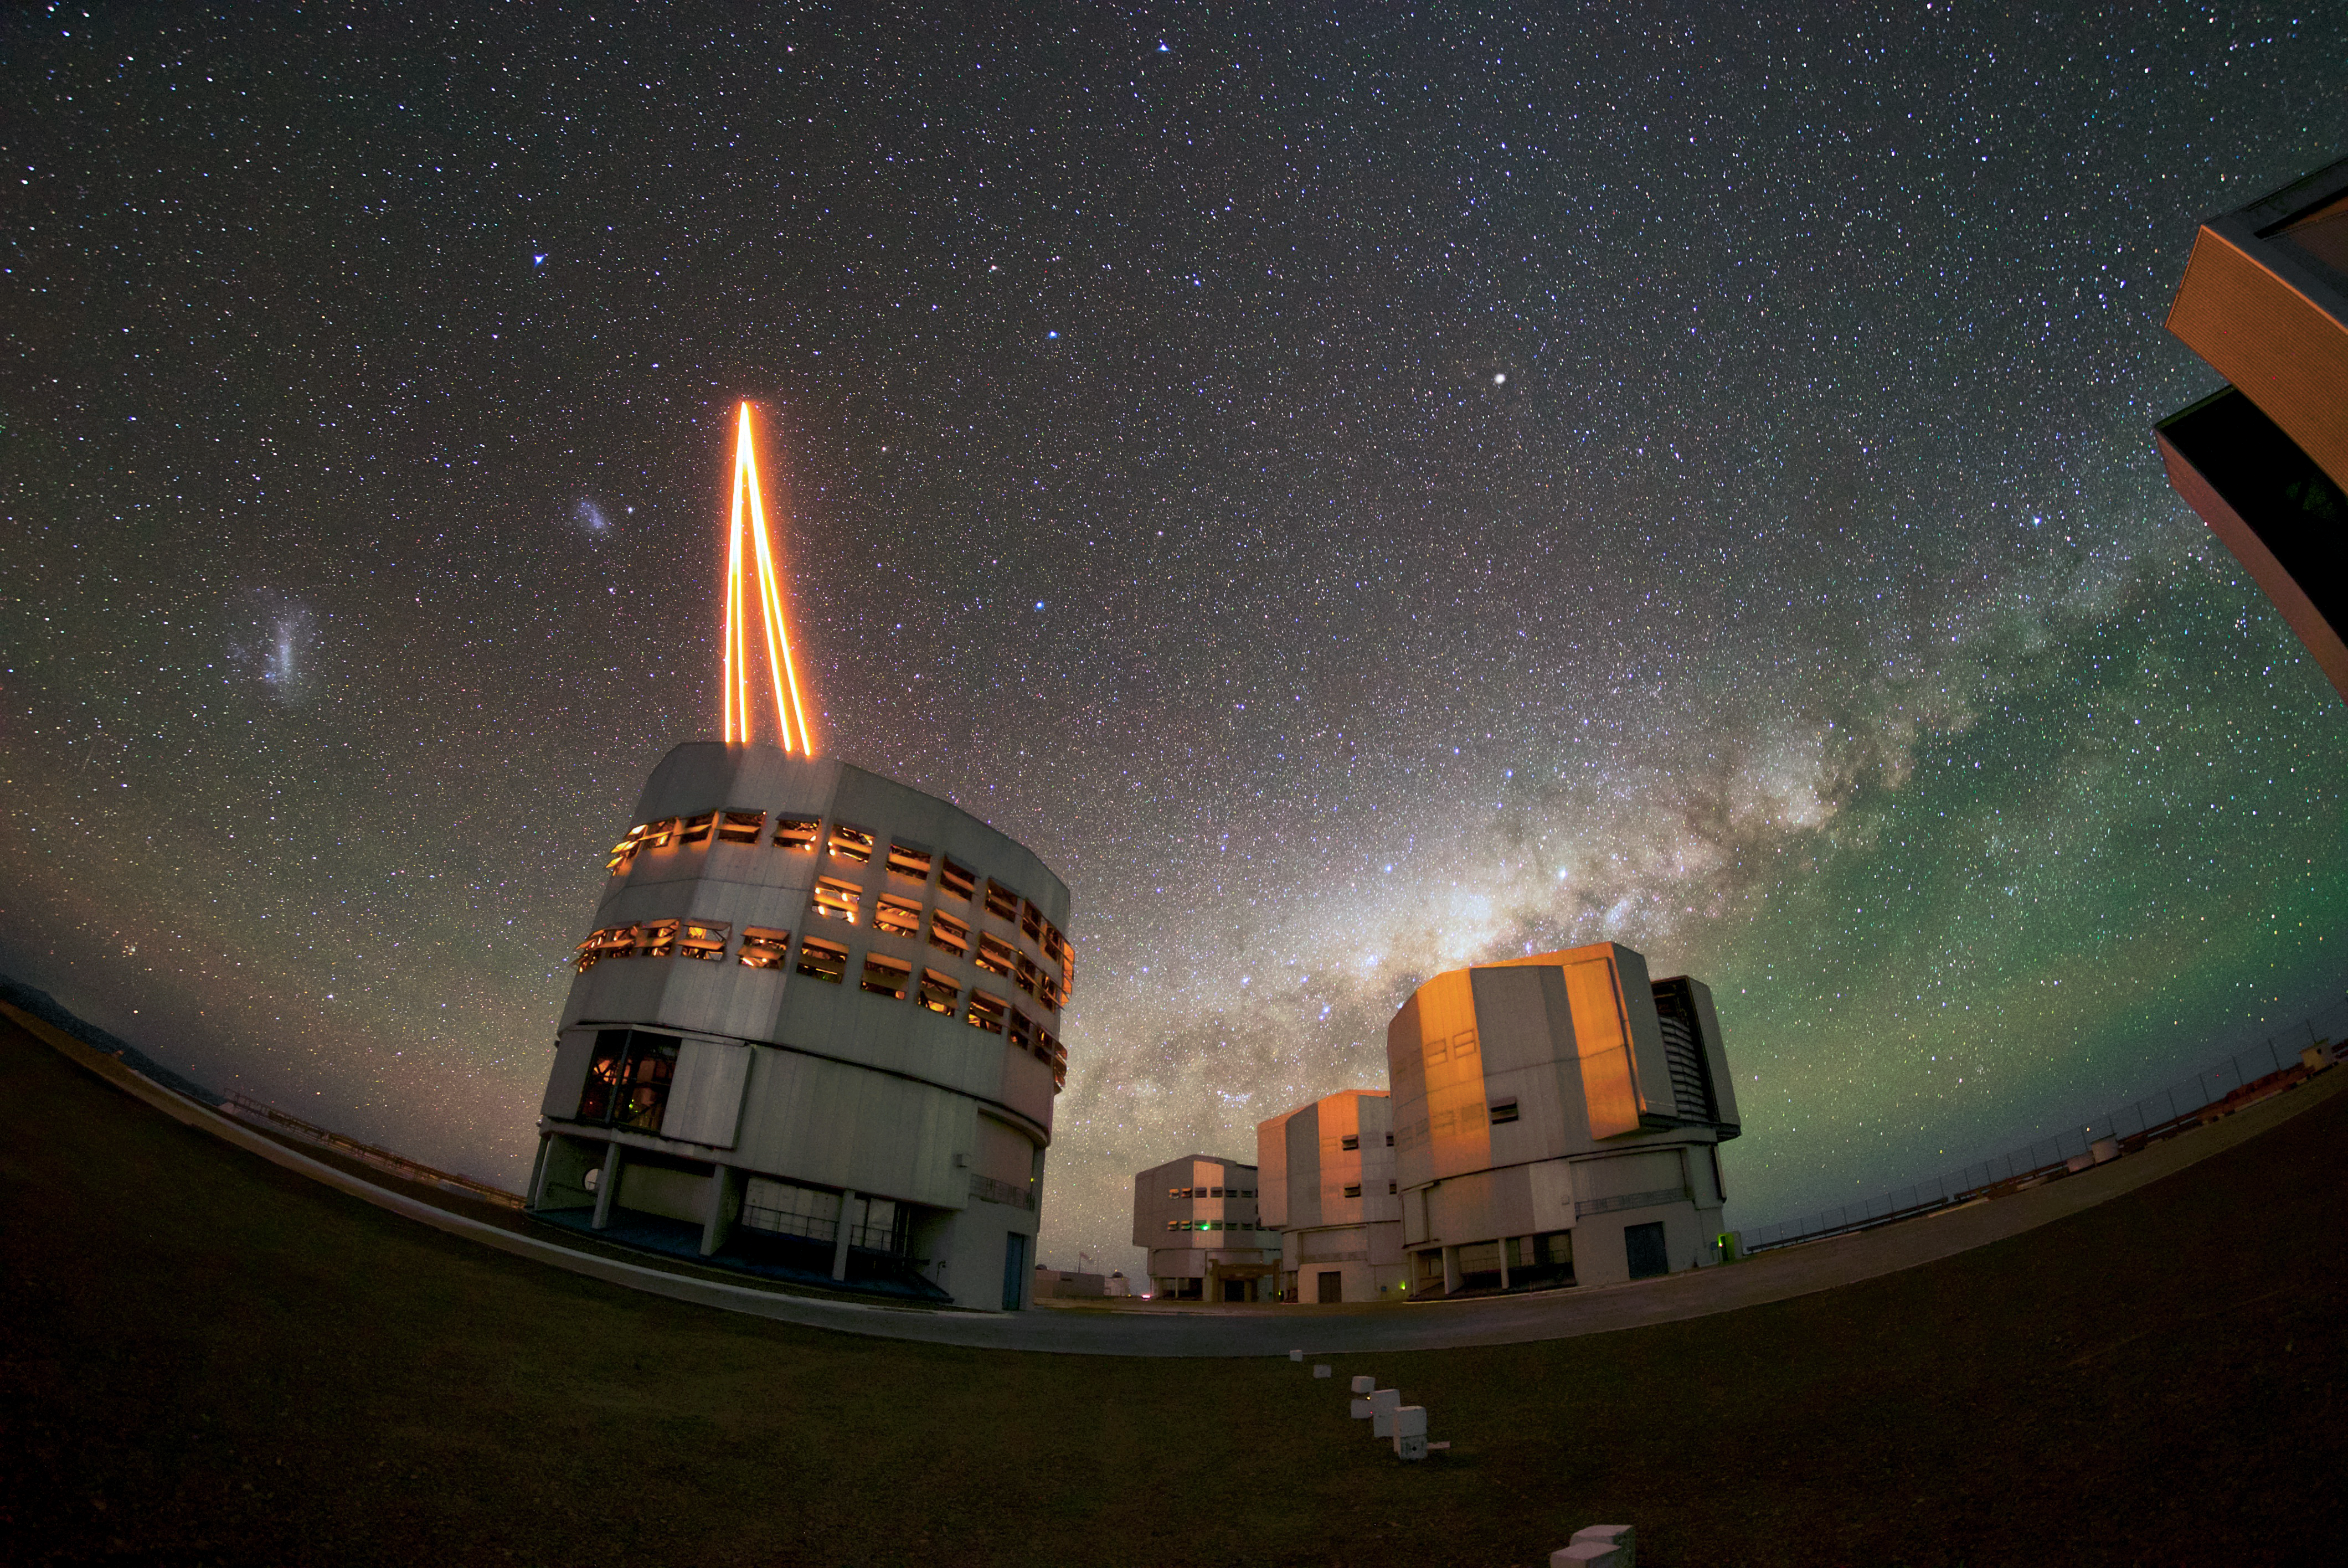

Night laser

The four Unit Telescopes of ESO's Very Large Telescope (VLT) observe the night sky above the Paranal Observatory that is their home. In the foreground, Unit Telescope 4 (Yepun) sends up a laser to create an artificial guide star. This is part of the state-of-the-art Adaptive Optics system, which corrects the blurring effects of Earth's atmosphere, creating sharper images and allowing astronomers to study the Universe in greater detail. The other three Unit Telescopes pictured are, from left to right: Antu, Kueyen and Melipal. The names of the unit telescopes are meaningful words for astronomical objects in the Mapuche language.

Credit: ESO/Daniele Gasparri (www.astroatacama.com)